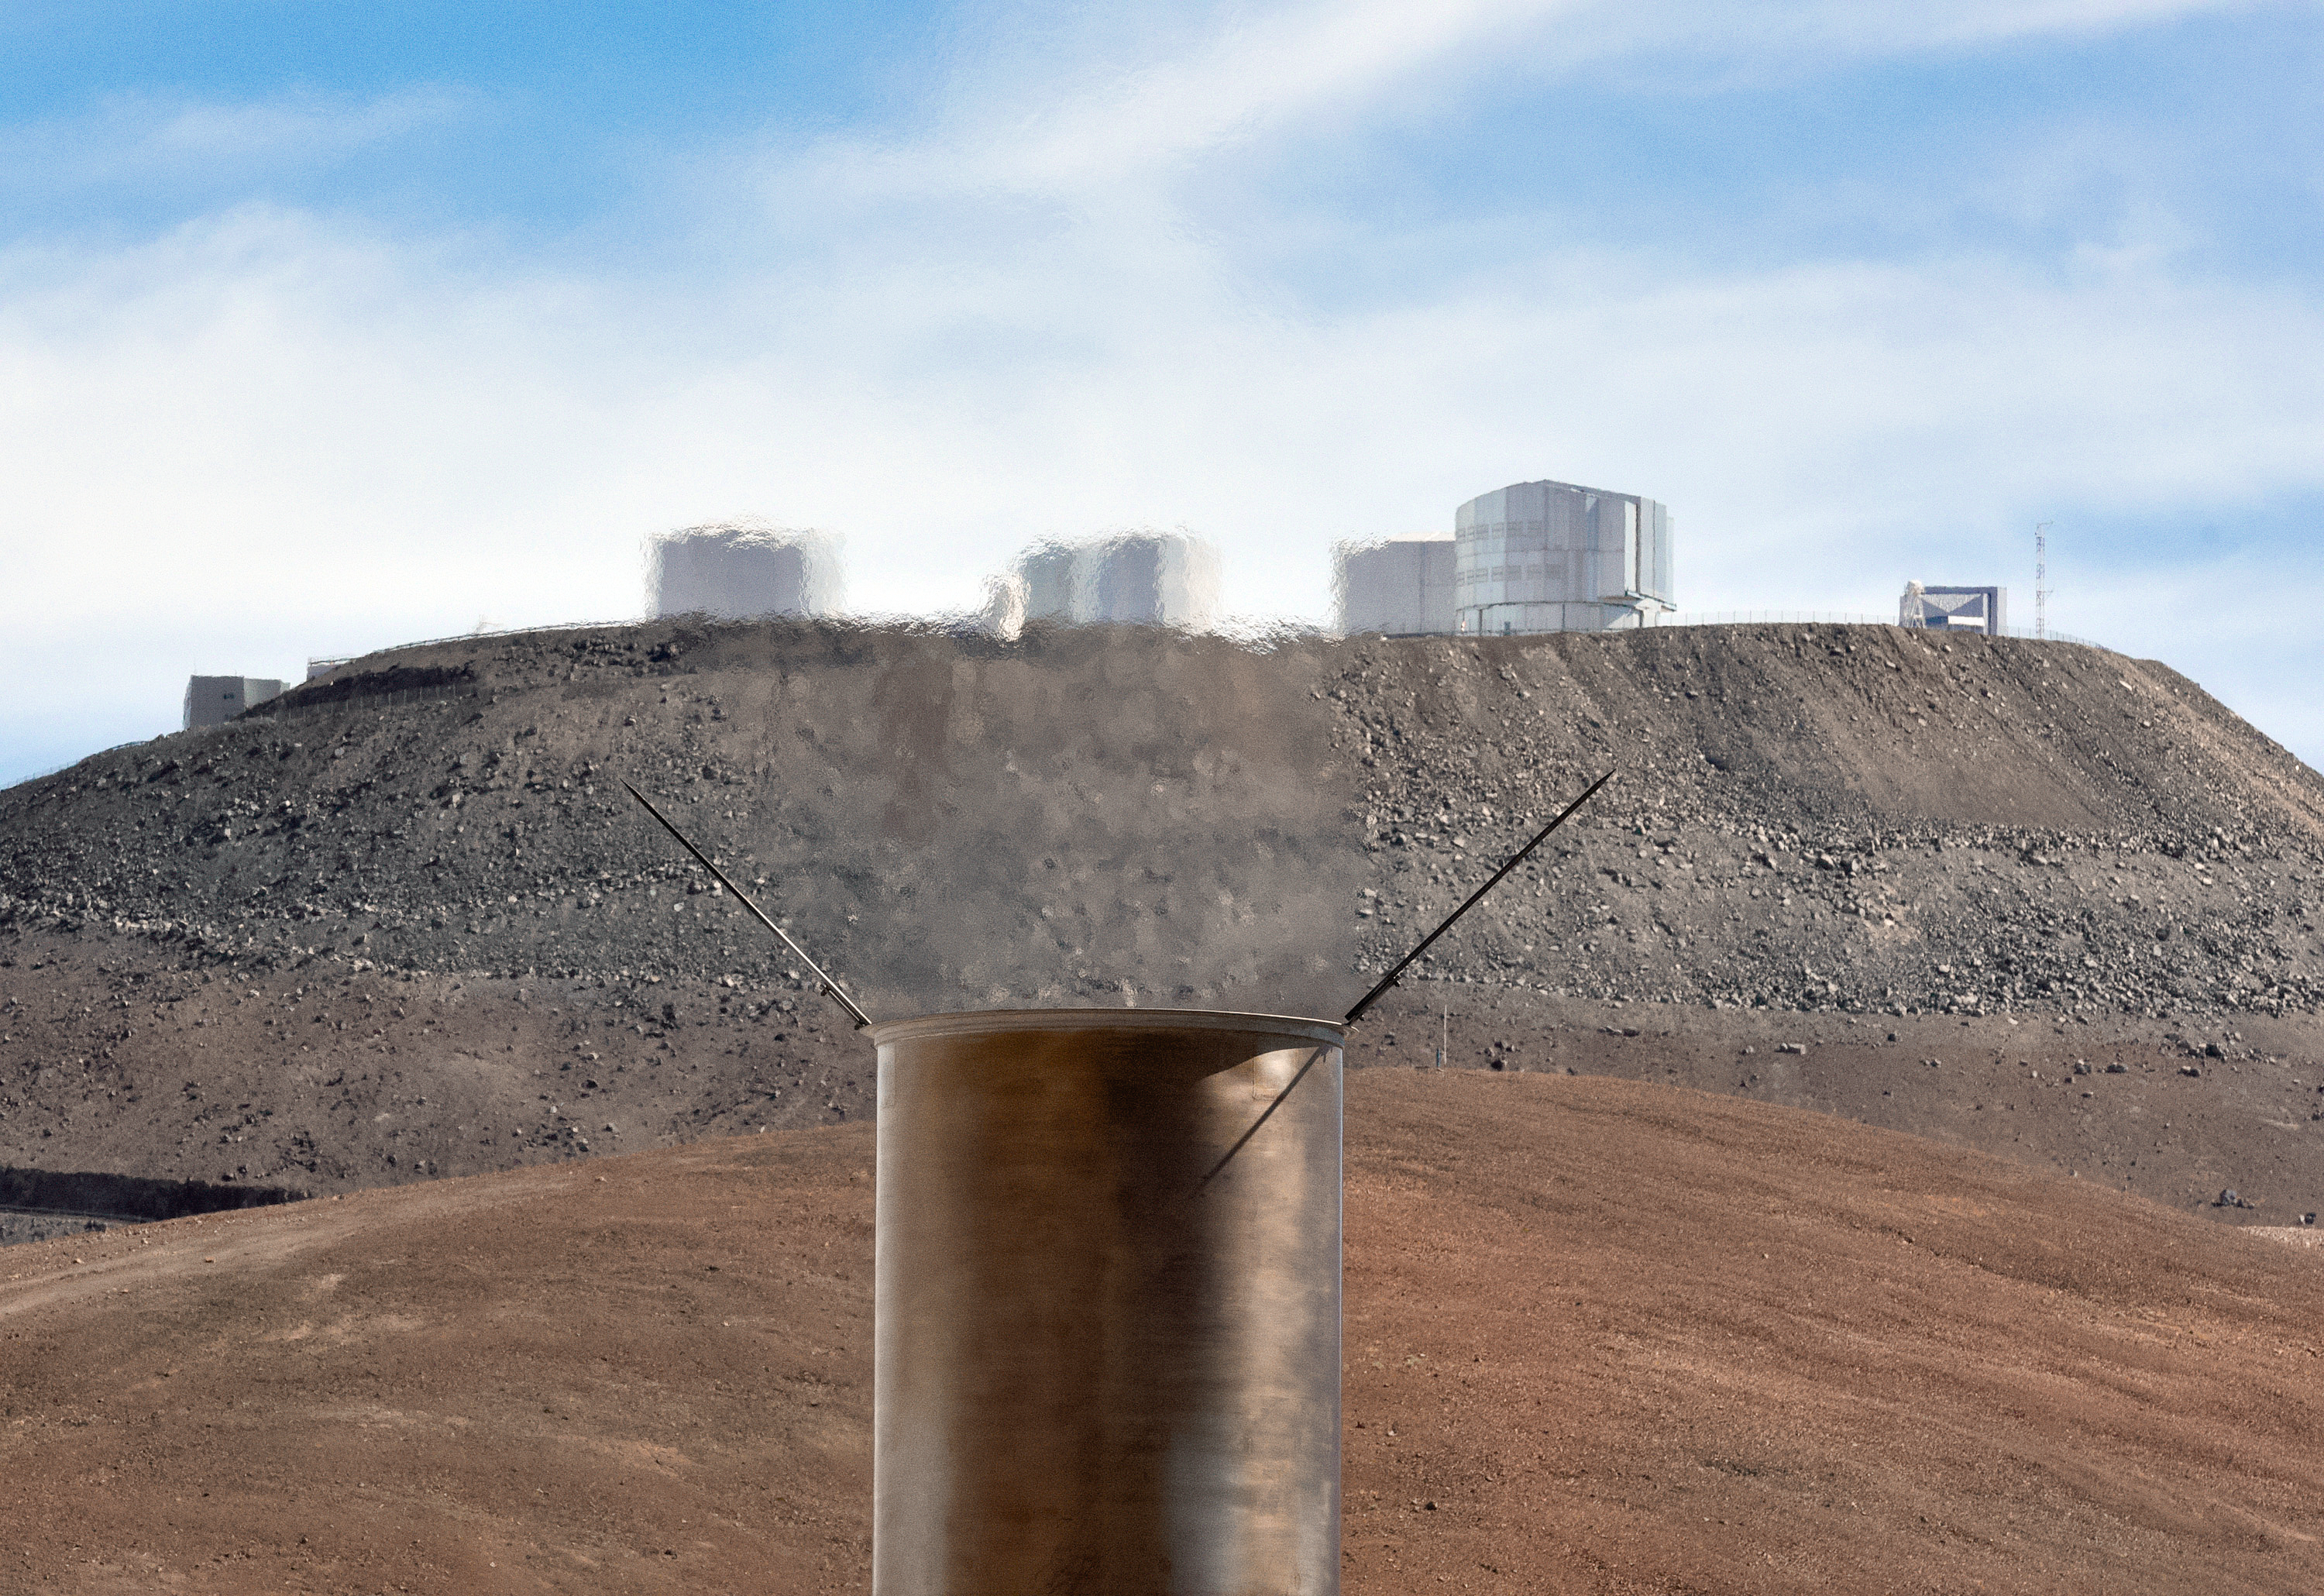

Blurred vision at Paranal

Hot air emanating from a chimney on top of Paranal Observatory's power station distorts the view of ESO's Very Large Telescope (VLT) seen in the background. Paranal is so remote that the Chilean power grid does not reach it, so it relies entirely on its own power station.

Credit: G. Hüdepohl (atacamaphoto.com)/ESO